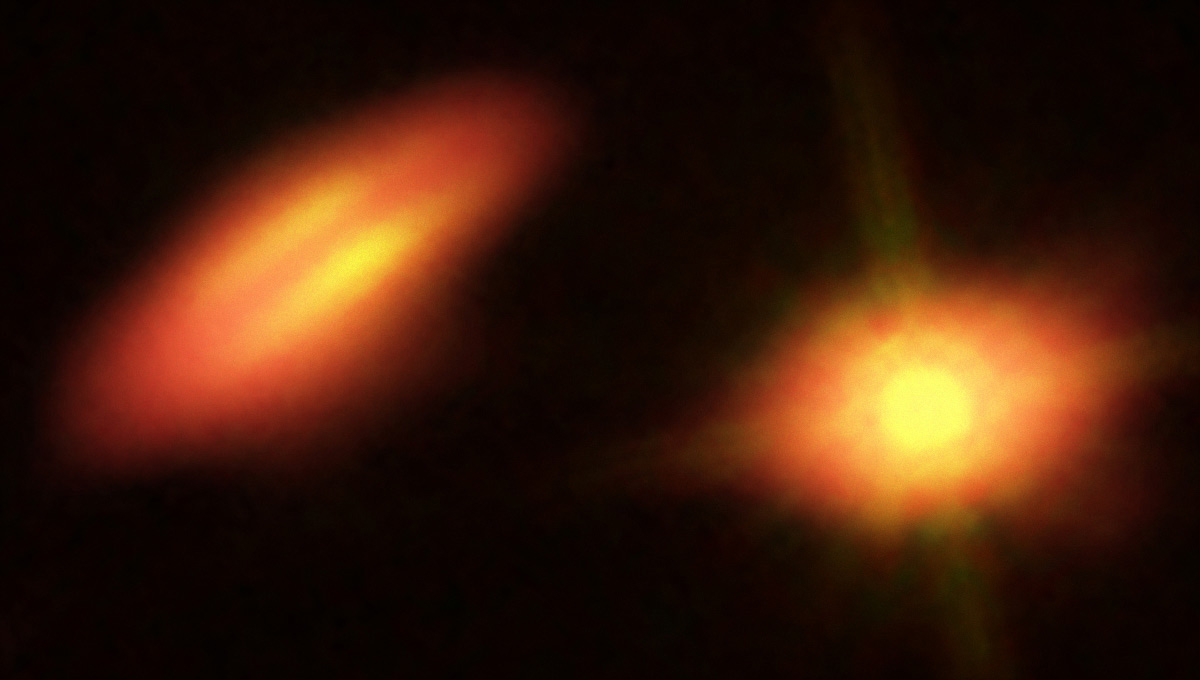

HK Tau shown in a composite image with Hubble

ALMA data of HK Tau shown in a composite image with Hubble infrared and optical data.

Credit: B. Saxton (NRAO/AUI/NSF); K. Stapelfeldt et al. (NASA/ESA Hubble)